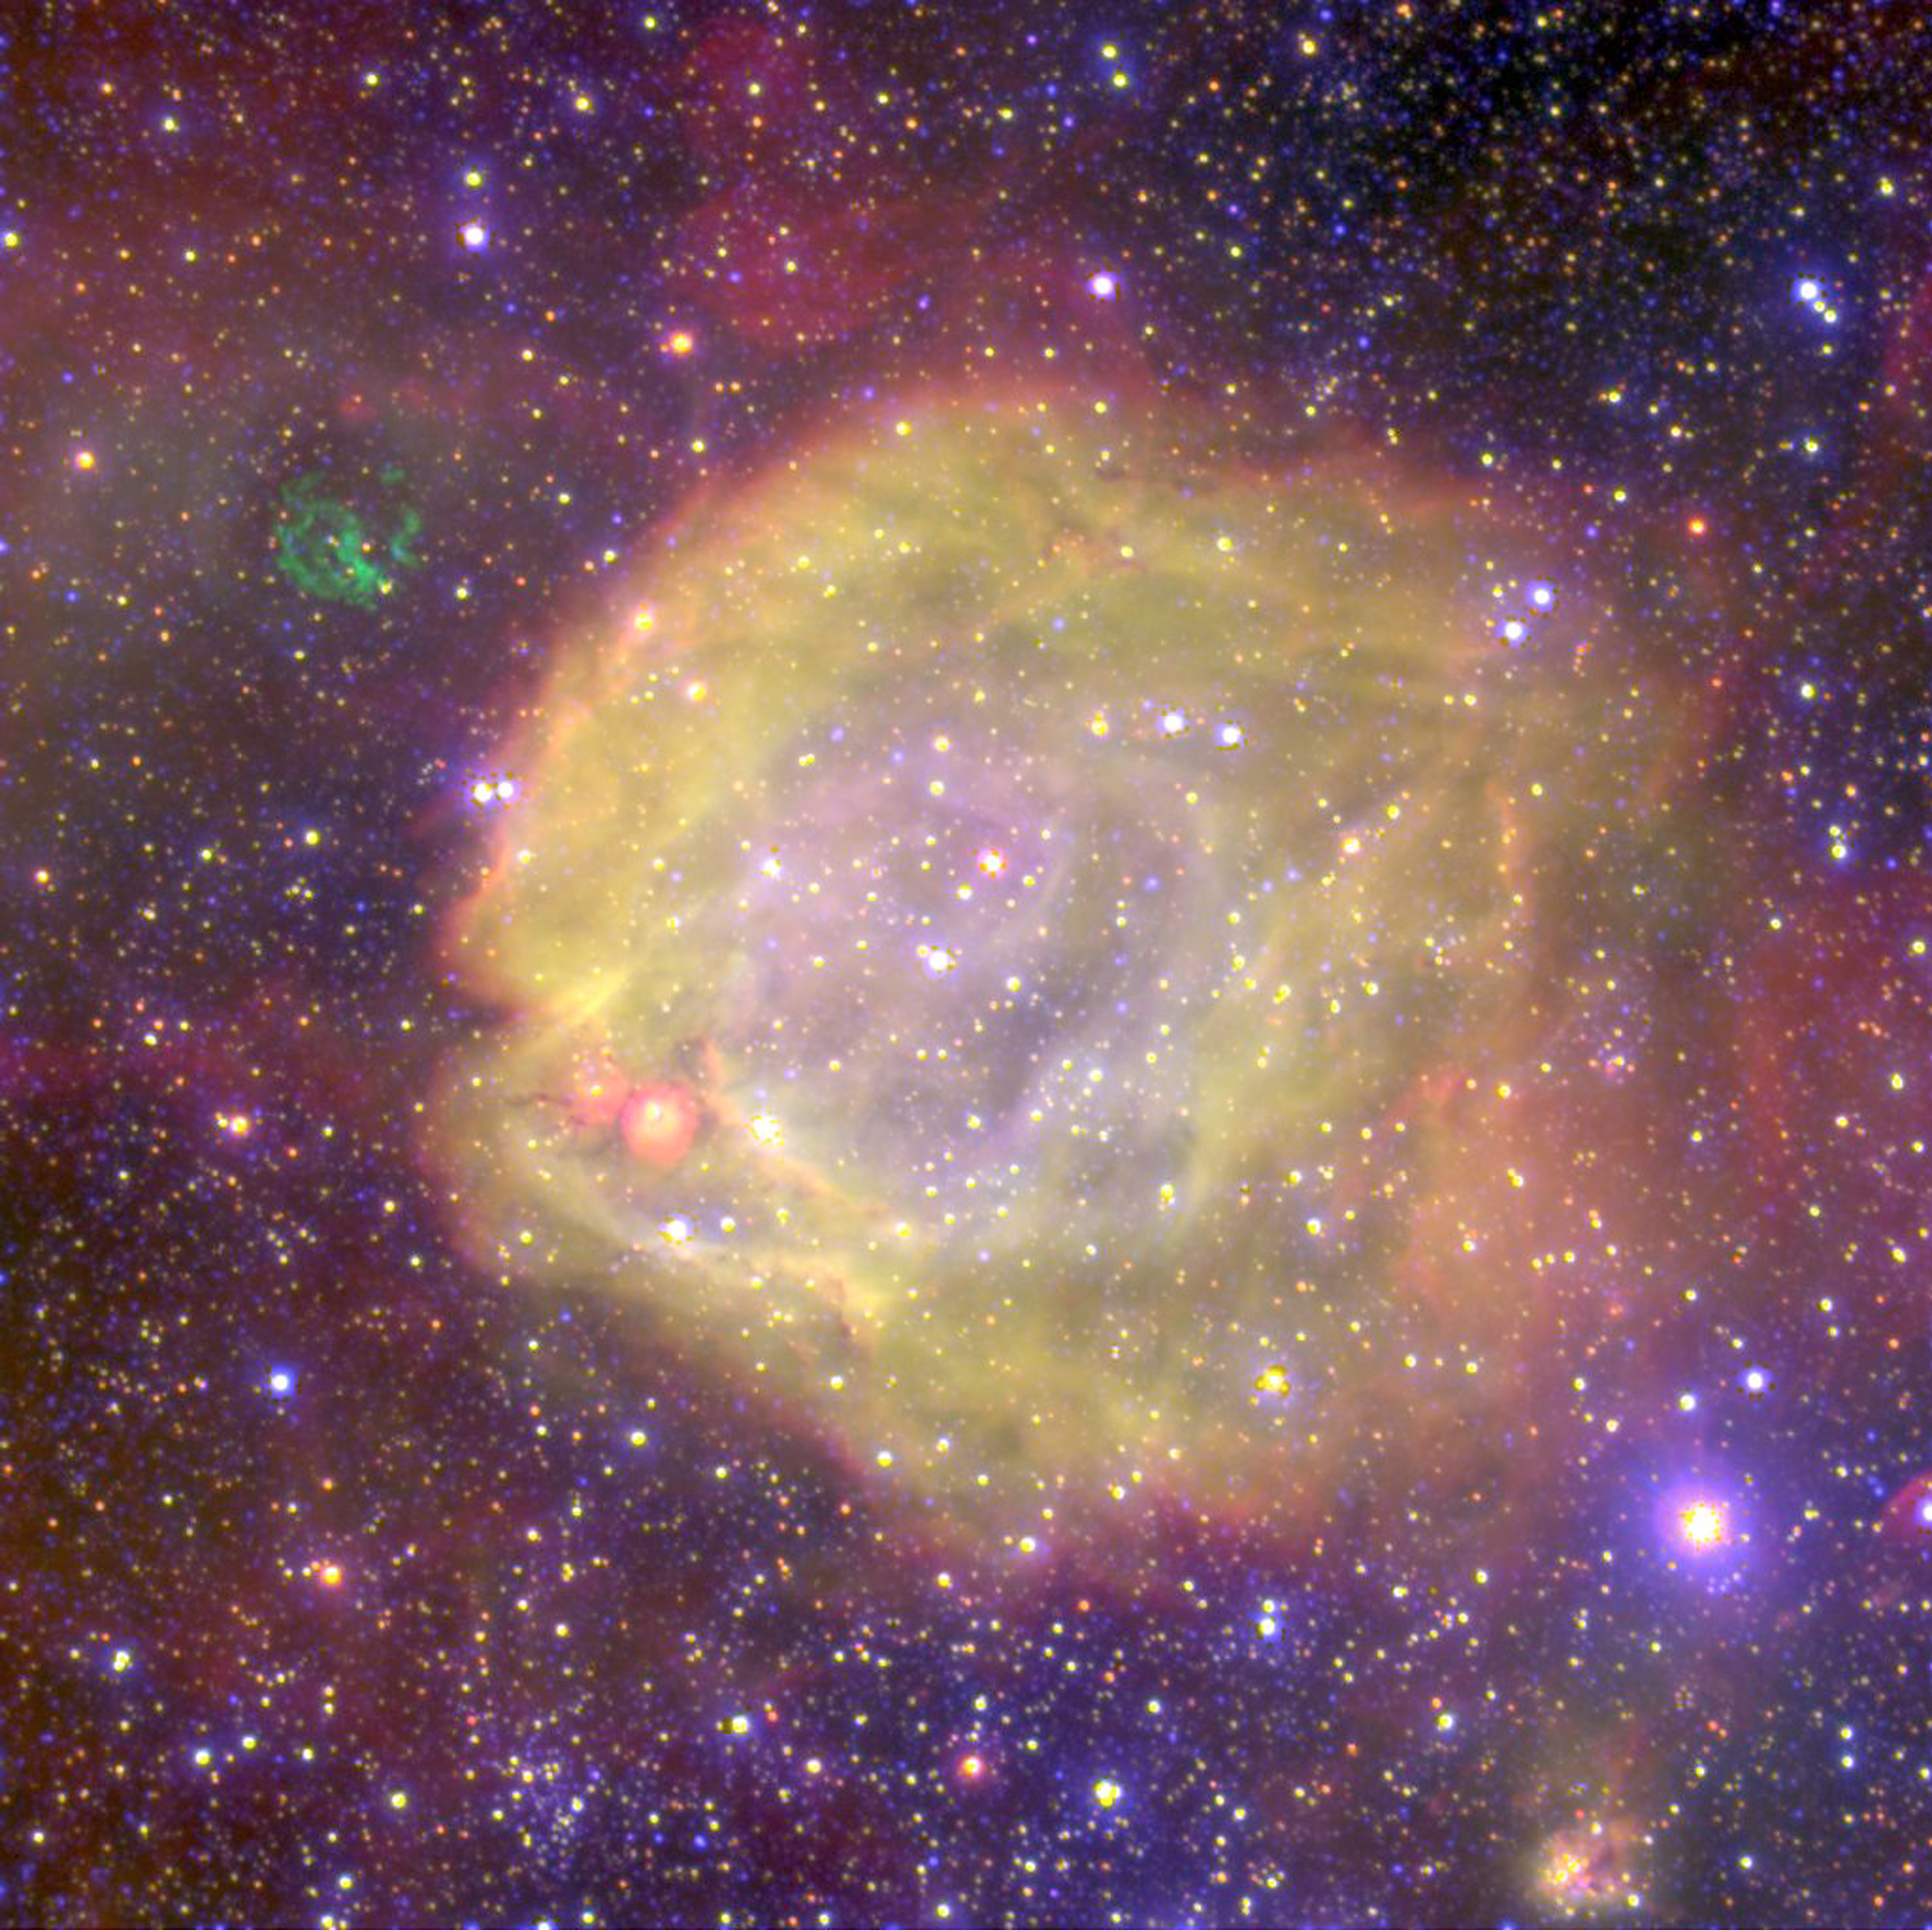

Really hot stars

This unique image shows AB7, one of the highest excitation nebulae in the Magellanic Clouds (MCs), two satellite galaxies of our own Milky Way. AB7 is a binary star, consisting of one WR-star — highly evolved massive star - and a mid-age massive companion of spectral type O. These exceptional stars have very strong stellar winds: they continuously eject energetic particles — like the "solar wind" from the Sun — but some 10 to 1,000 million times more intensely than our star! These powerful winds exert an enormous pressure on the surrounding interstellar material and forcefully shape those clouds into "bubbles", well visible in the photos by their blue colour. AB7 is particularly remarkable: the associated huge nebula and HeII region indicate that this star is one of the, if not the, hottest WR-star known so far, with a surface temperature in excess of 120,000 degrees ! Just outside this nebula, a small network of green filaments is visible — they are the remains of another supernova explosion.

Credit: ESO